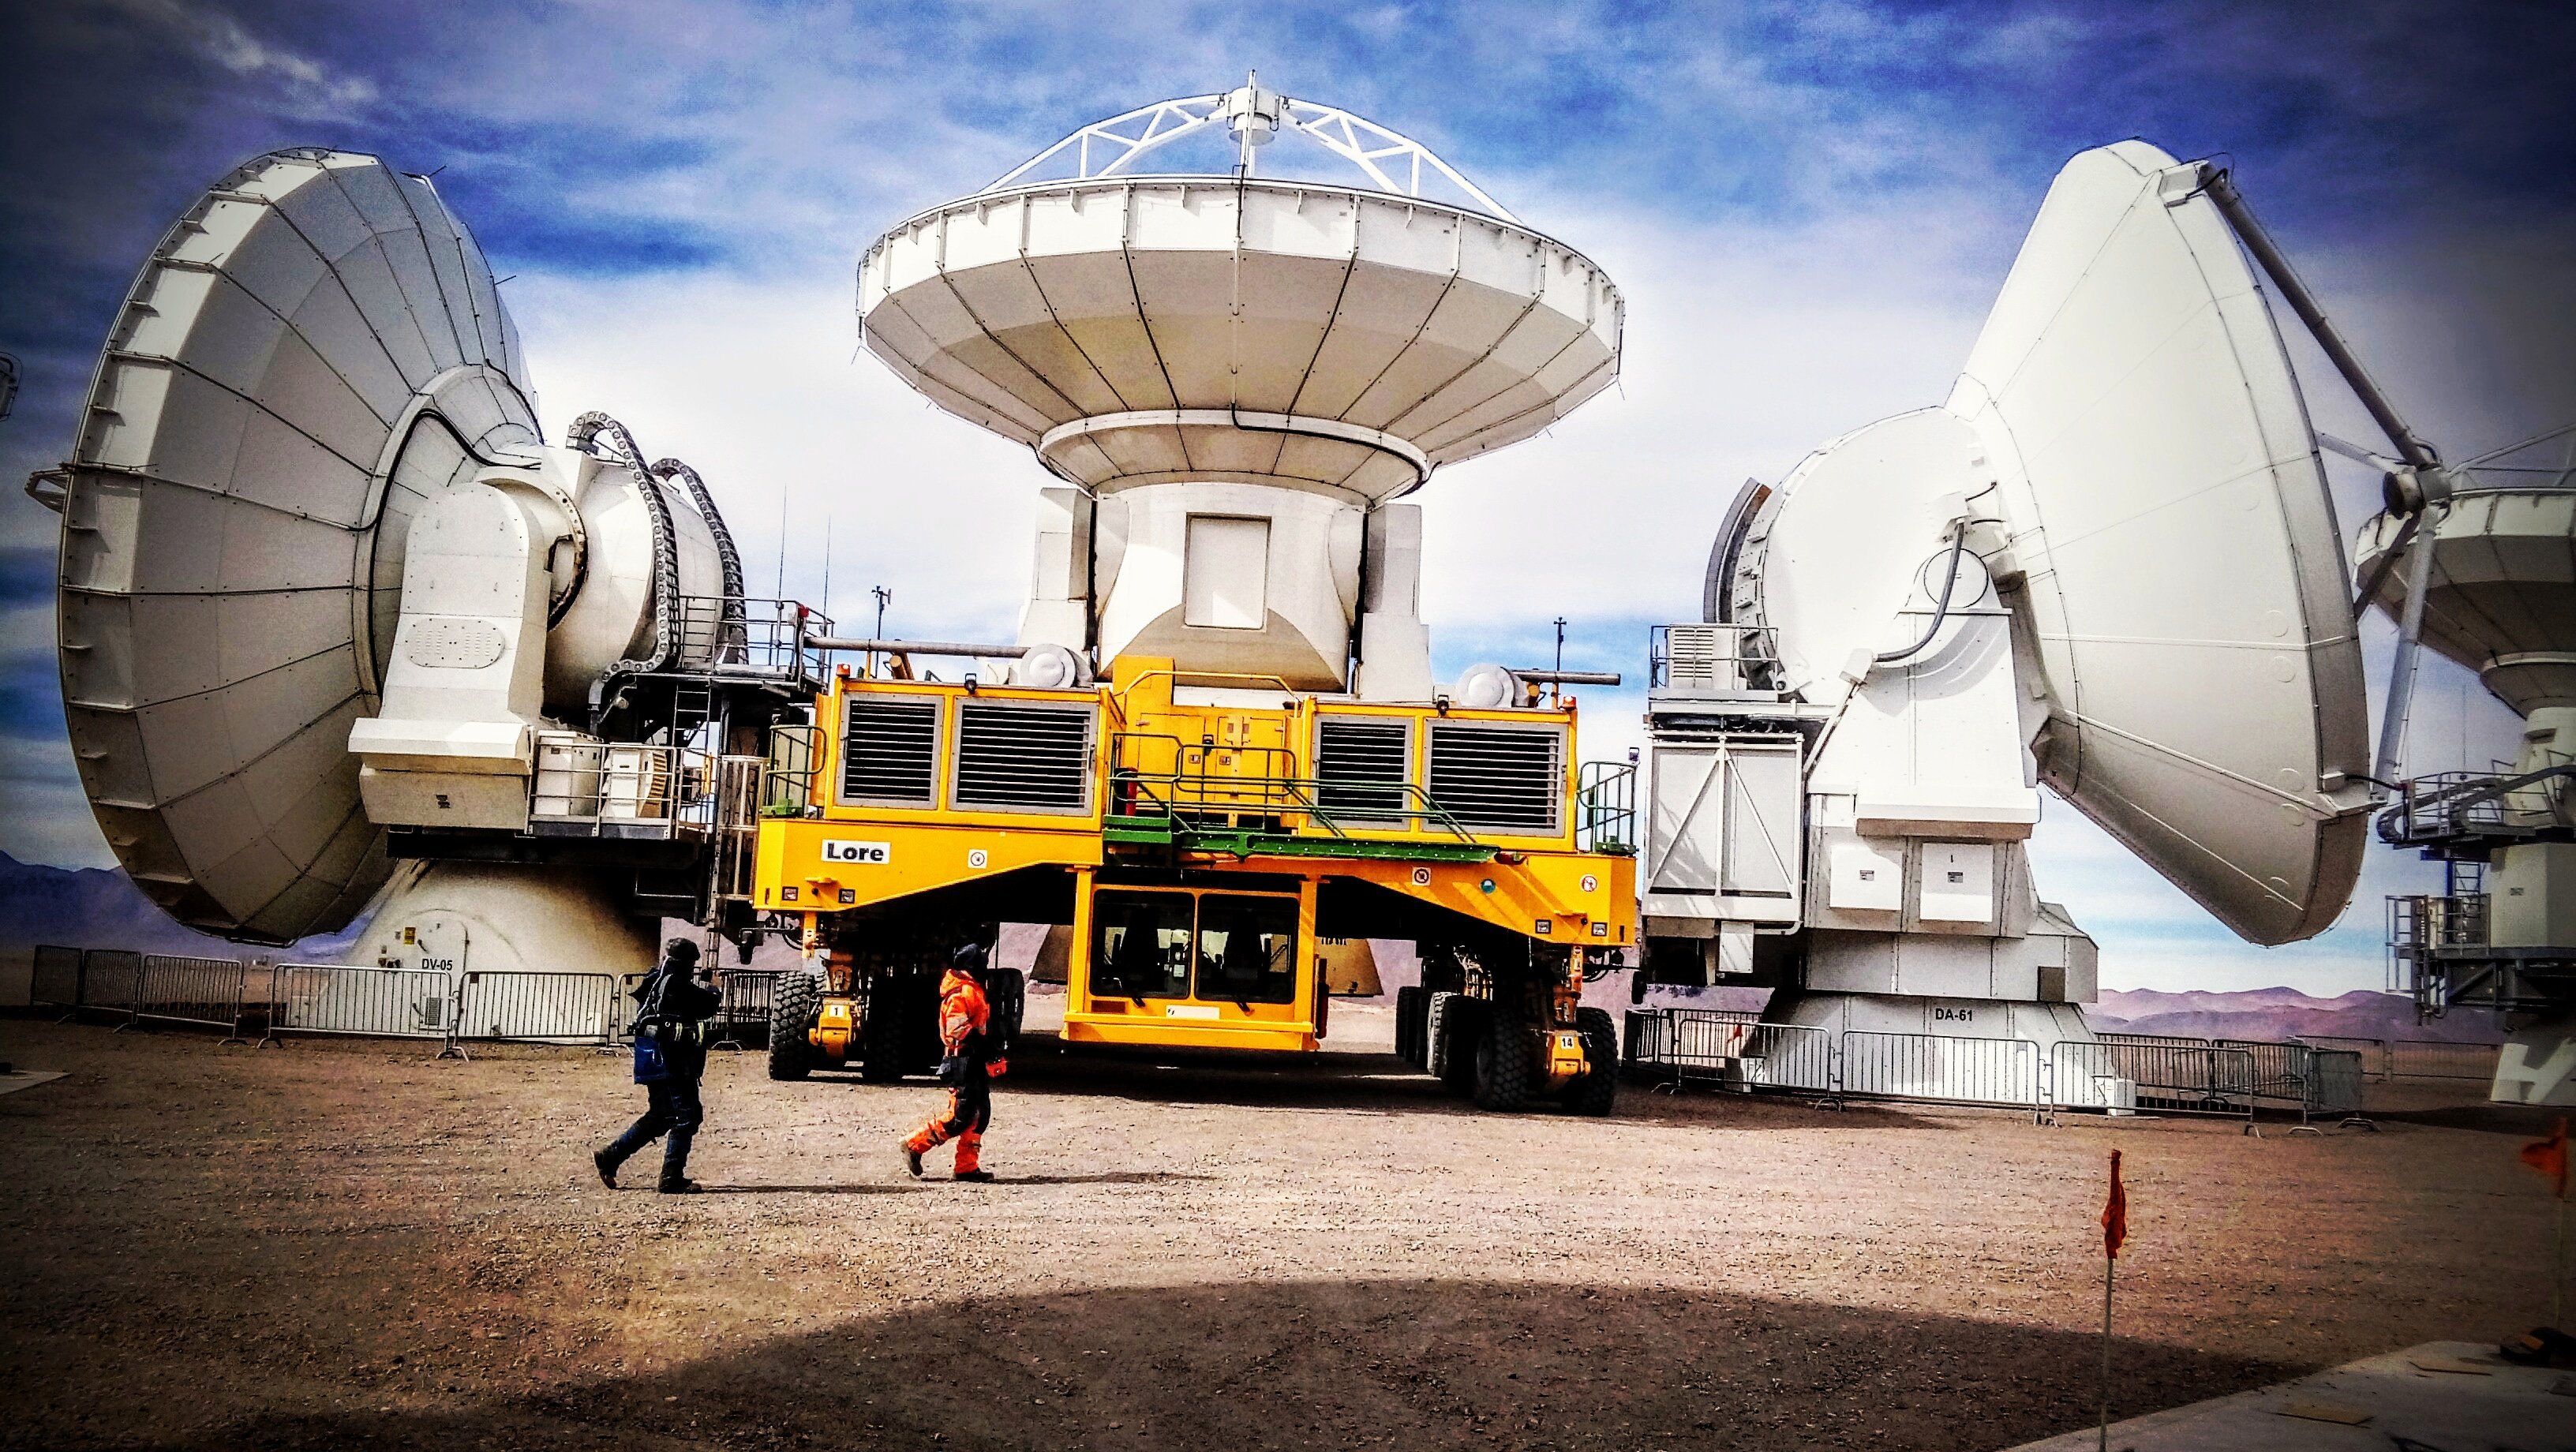

Antenna relocation

Antenna movement with the transporter.

Credit: Juan Carlos Rojas - ALMA (ESO/NAOJ/NRAO)